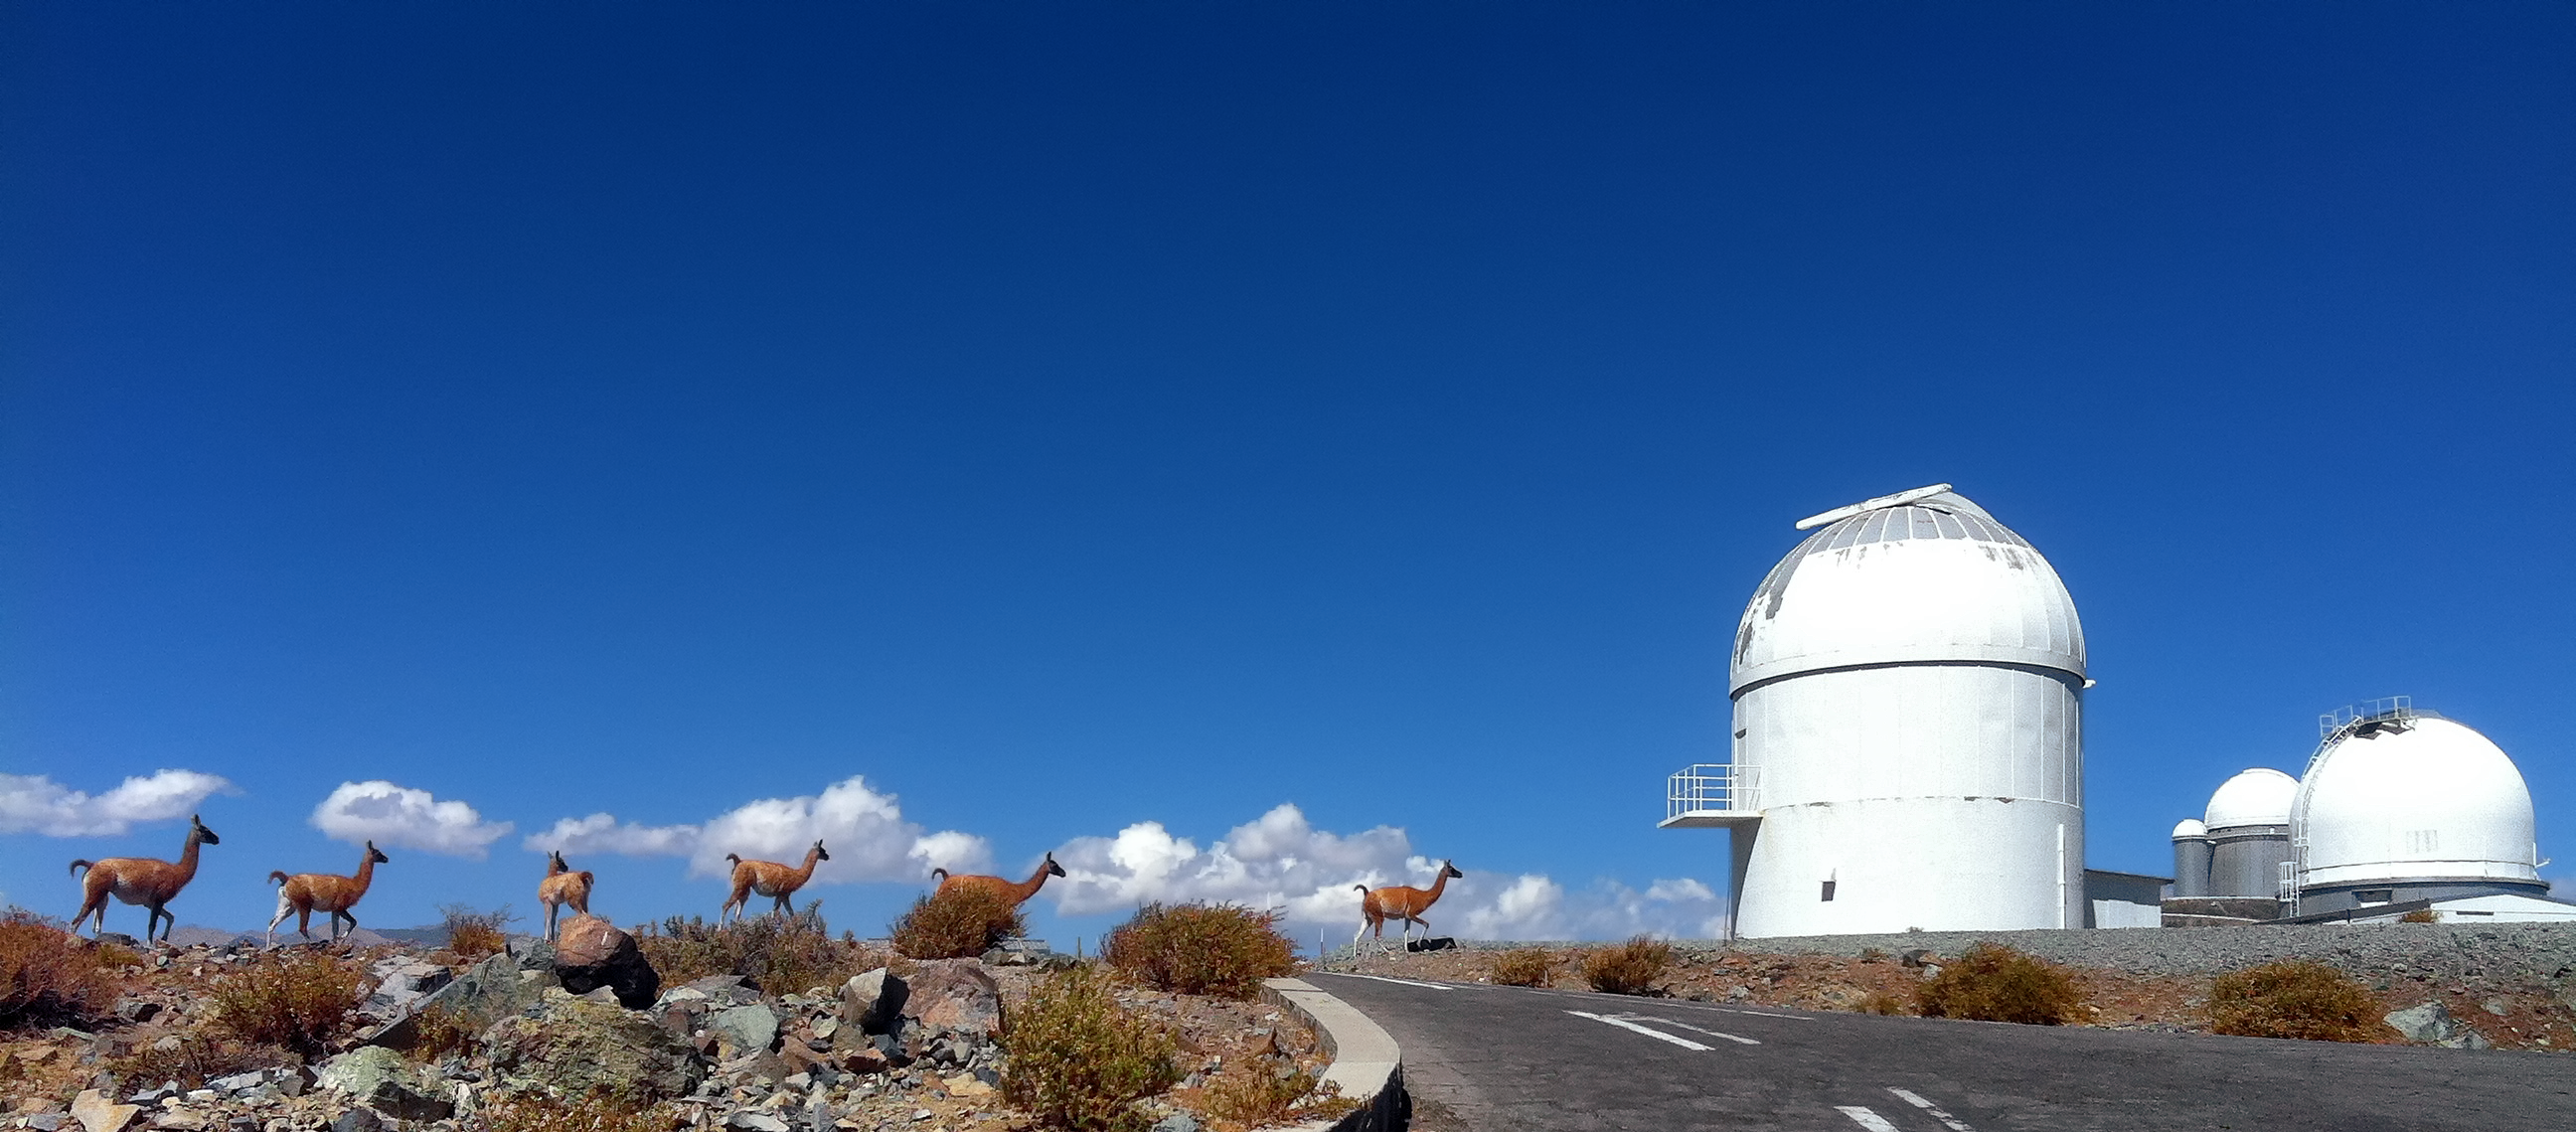

Guanacos visit La Silla

A herd of Guanacos head towards La Silla Observatory. From left to right, the telescopes are: the decommissioned MarLy telescope (which formerly housed the Grand Prisme Objectif), the 1.4-m CAT telescope, the ESO 3.6m Telescope, and the Danish 1.54-metre Telescope.

Credit: L. J-M. Weber/ESO